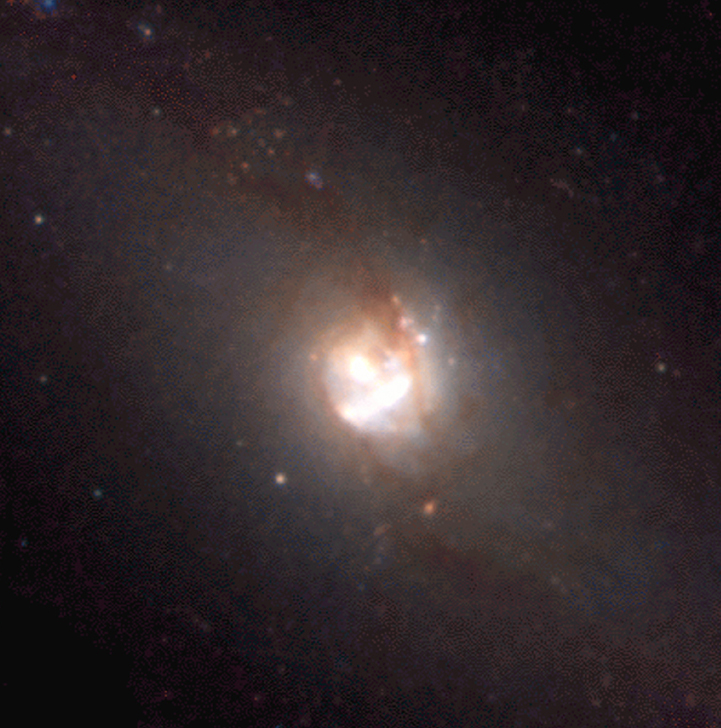

An infrared portrait of the barred spiral galaxy Messier 83

The image is a false-colour infrared photo of the nearby barred spiral galaxy Messier 83. It shows the central area in detail.

Technical information: This image of Messier 83 is based on a composite of three images in the filters Ks (NTT + SOFI ; wavelength 2.162 µm; Full-Width-Half-Maximum (FWHM) 0.275 µm; total exposure time on target 49 min; approx. 12 min per quadrant; here rendered as red); J (NTT + SOFI; 1.247 µm; 0.290 µm; 22 min; 5 min; green), and I (Danish 1.54-m + DFOSC ; 0.797 µm; 0.142 µm; 20 min; full-field coverage; blue). As indicated, the Ks and J images were created from exposures of four neighbouring fields. These images were taken in May 2001 during a period with 1.0 arcsec average seeing. The original frames have 1024 x 1024 pixels, each measuring 0.29 arcsec. The resulting mosaic was created from 31 Ks-band object frames and 17 J-band object frames, each with 100 sec exposure time. From each object frame, a sky frame with the same exposure time was subtracted to remove the sky contribution. The final size of the mosaic image is 1905 x 1839 pixels (9.2 x 8.9 arcmin). The I image was observed in February 1998 by Søren Larsen (more information about this image is available in "Astronomy and Astrophysics Supplement", Vol 139, p.393-415, 1999 and at URL: http://nedwww.ipac.caltech.edu/). The original frame size was 2036 x 2042 pixels, each measuring 0.39 arcsec. The pixel size and the field-of-view of this image was changed to match the characteristics of the Ks and J images. North is up and east to the left.

Credit: ESO